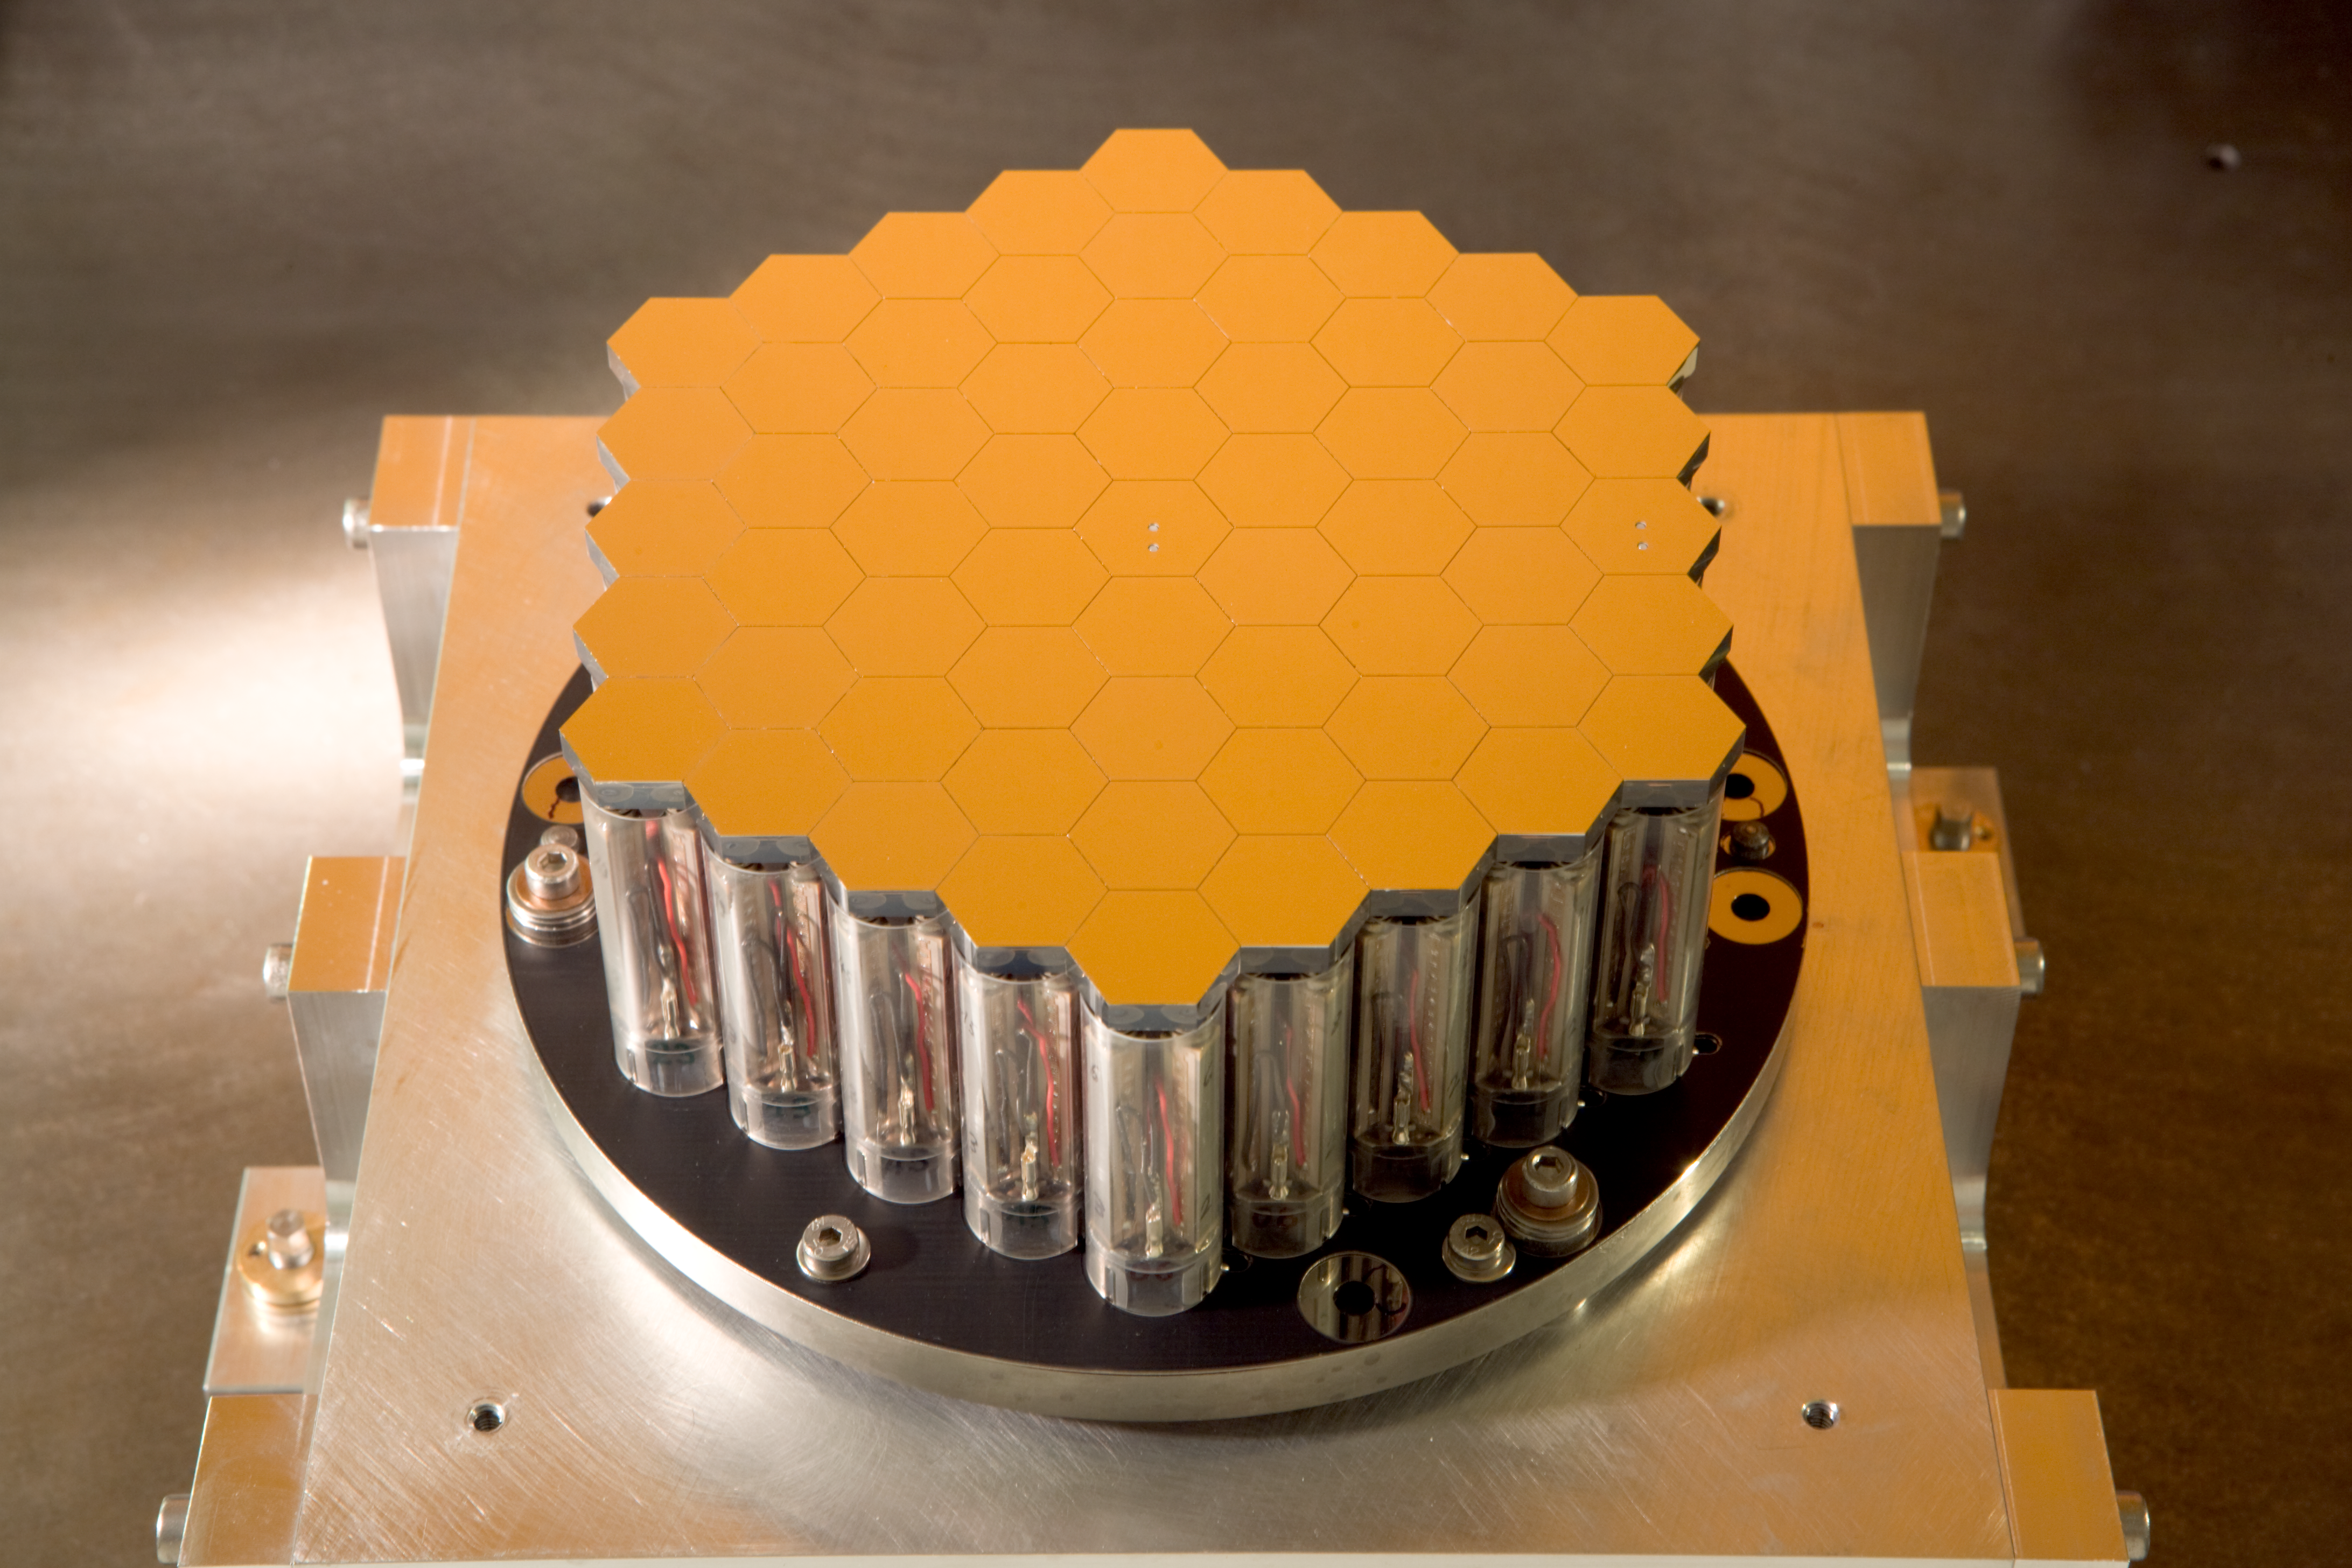

Active Phasing Experiment (APE) for the ELT

The ELT's 39 metre segmented mirror will have to be painstakingly aligned as if it was a single monolithic mirror. To experiment with this challenging allignment — which will have to be accurate to within nanometers (a few millionths of a mm) — the segmented mirror shown here will be installed on the VLT.

Credit: ESO/H.H.Heyer